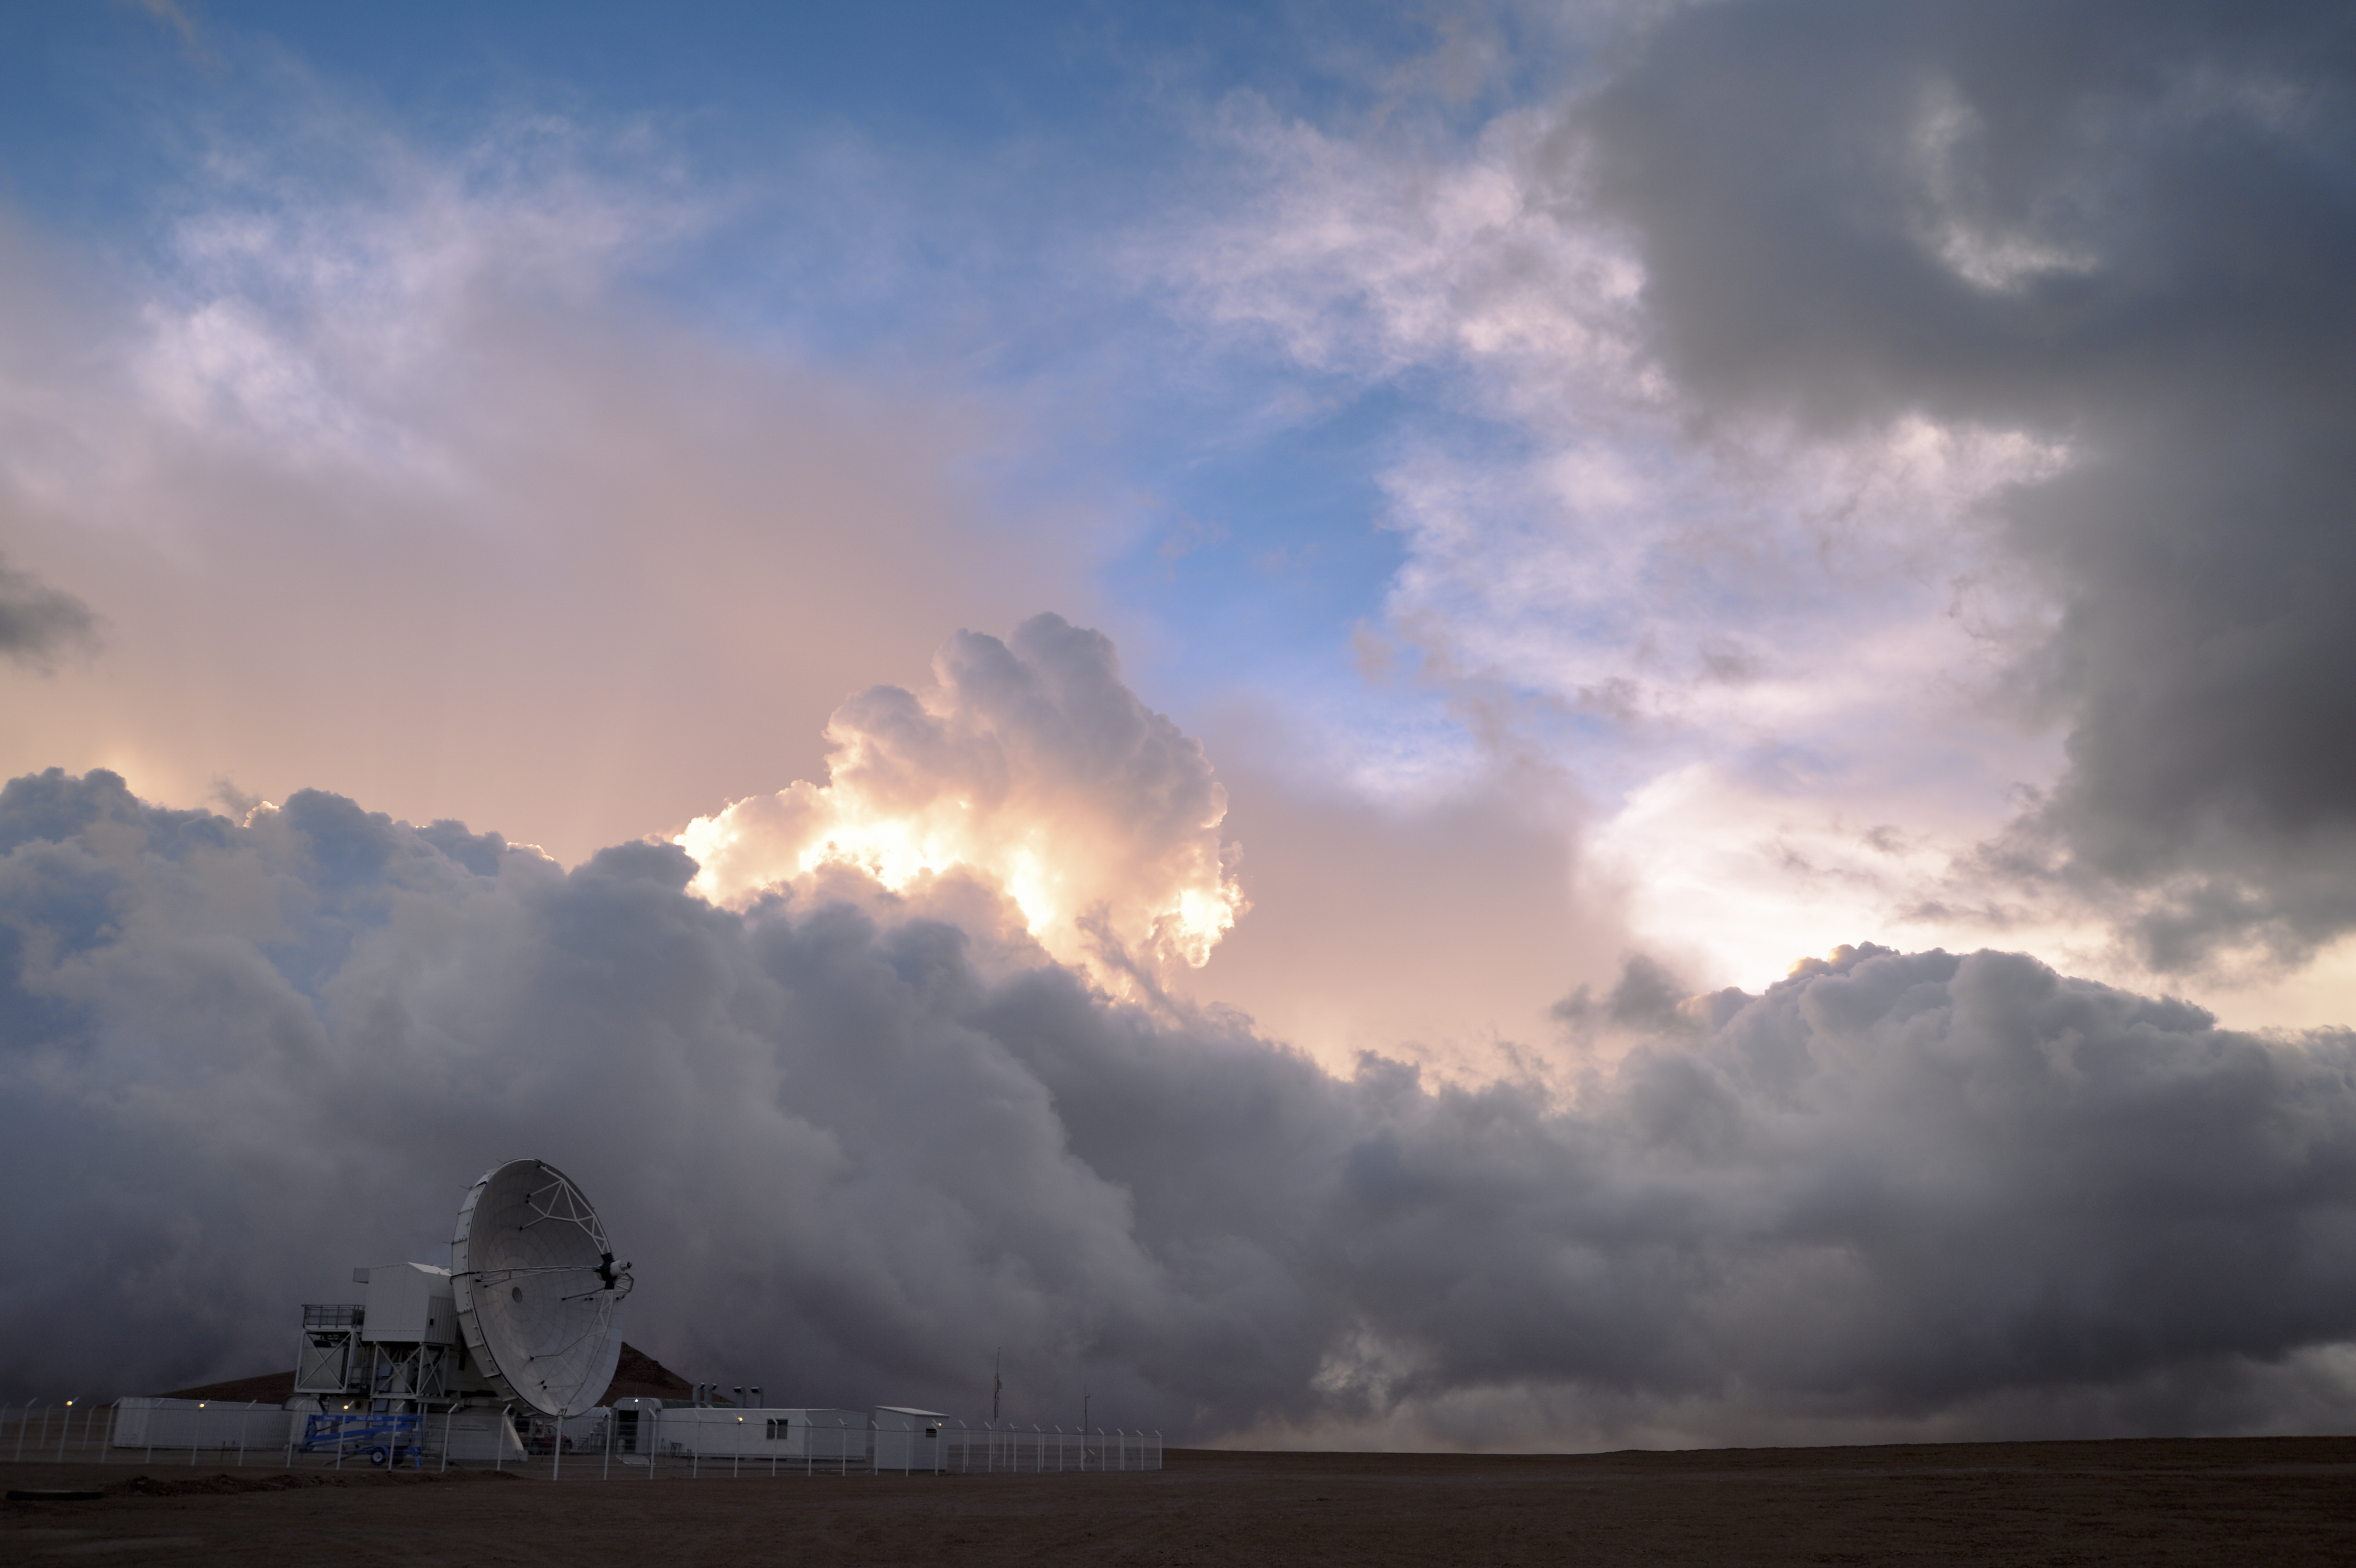

Clouds over Chajnantor

A towering wall of cloud prepares to sweep across the Chajnantor plateau and engulf one of the radio telescopes comprising the Atacama Large Millimeter/submillimeter Array (ALMA).

Credit: C. Duran/ESO